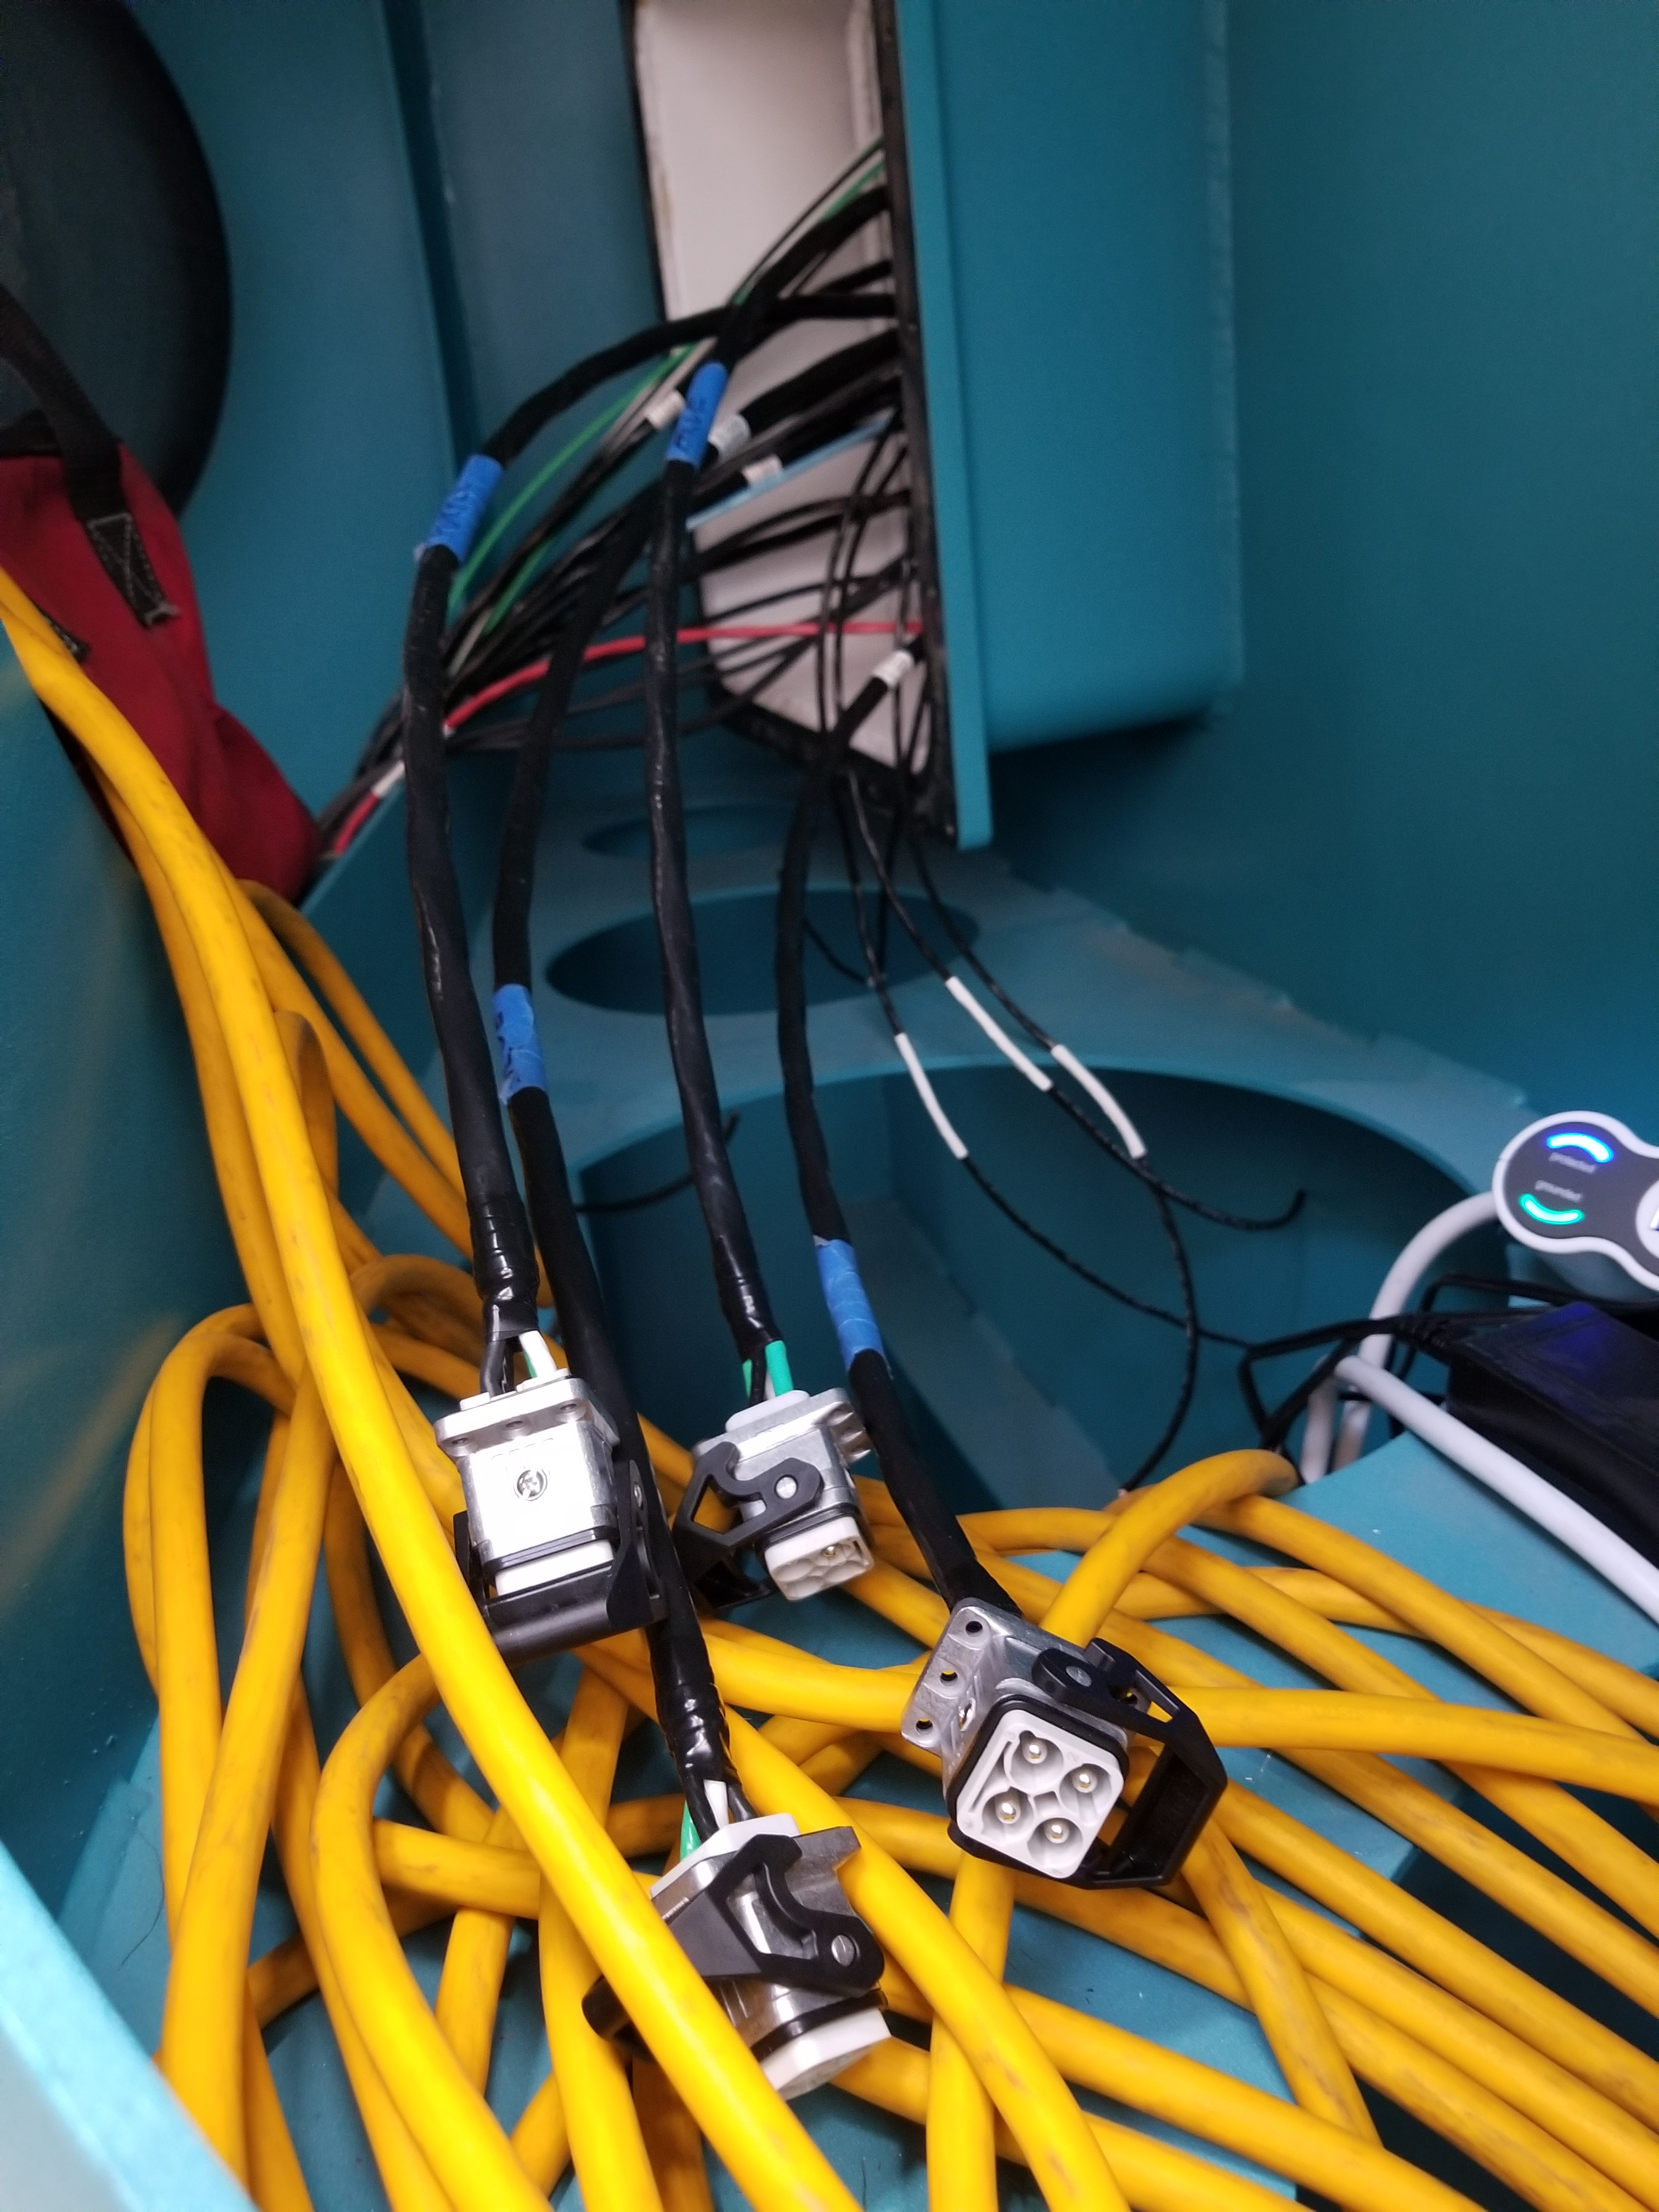

M1M3 Cabinet Delivery to CAID

The System Support Cabinet for the Primary/Tertiary Mirror (M1M3) cell assembly was delivered to vendor CAID Industries on May 18. Inside the cabinet, which was built at Bit By Bit Controls in Tucson, are connections to the electrical power, communications, and sensors required to operate the M1M3 cell assembly. Once the connections between the cabinet and the wiring of the cell are completed, functional testing of M1M3 operating system will begin.

Credit: Rubin Observatory/NSF/AURA